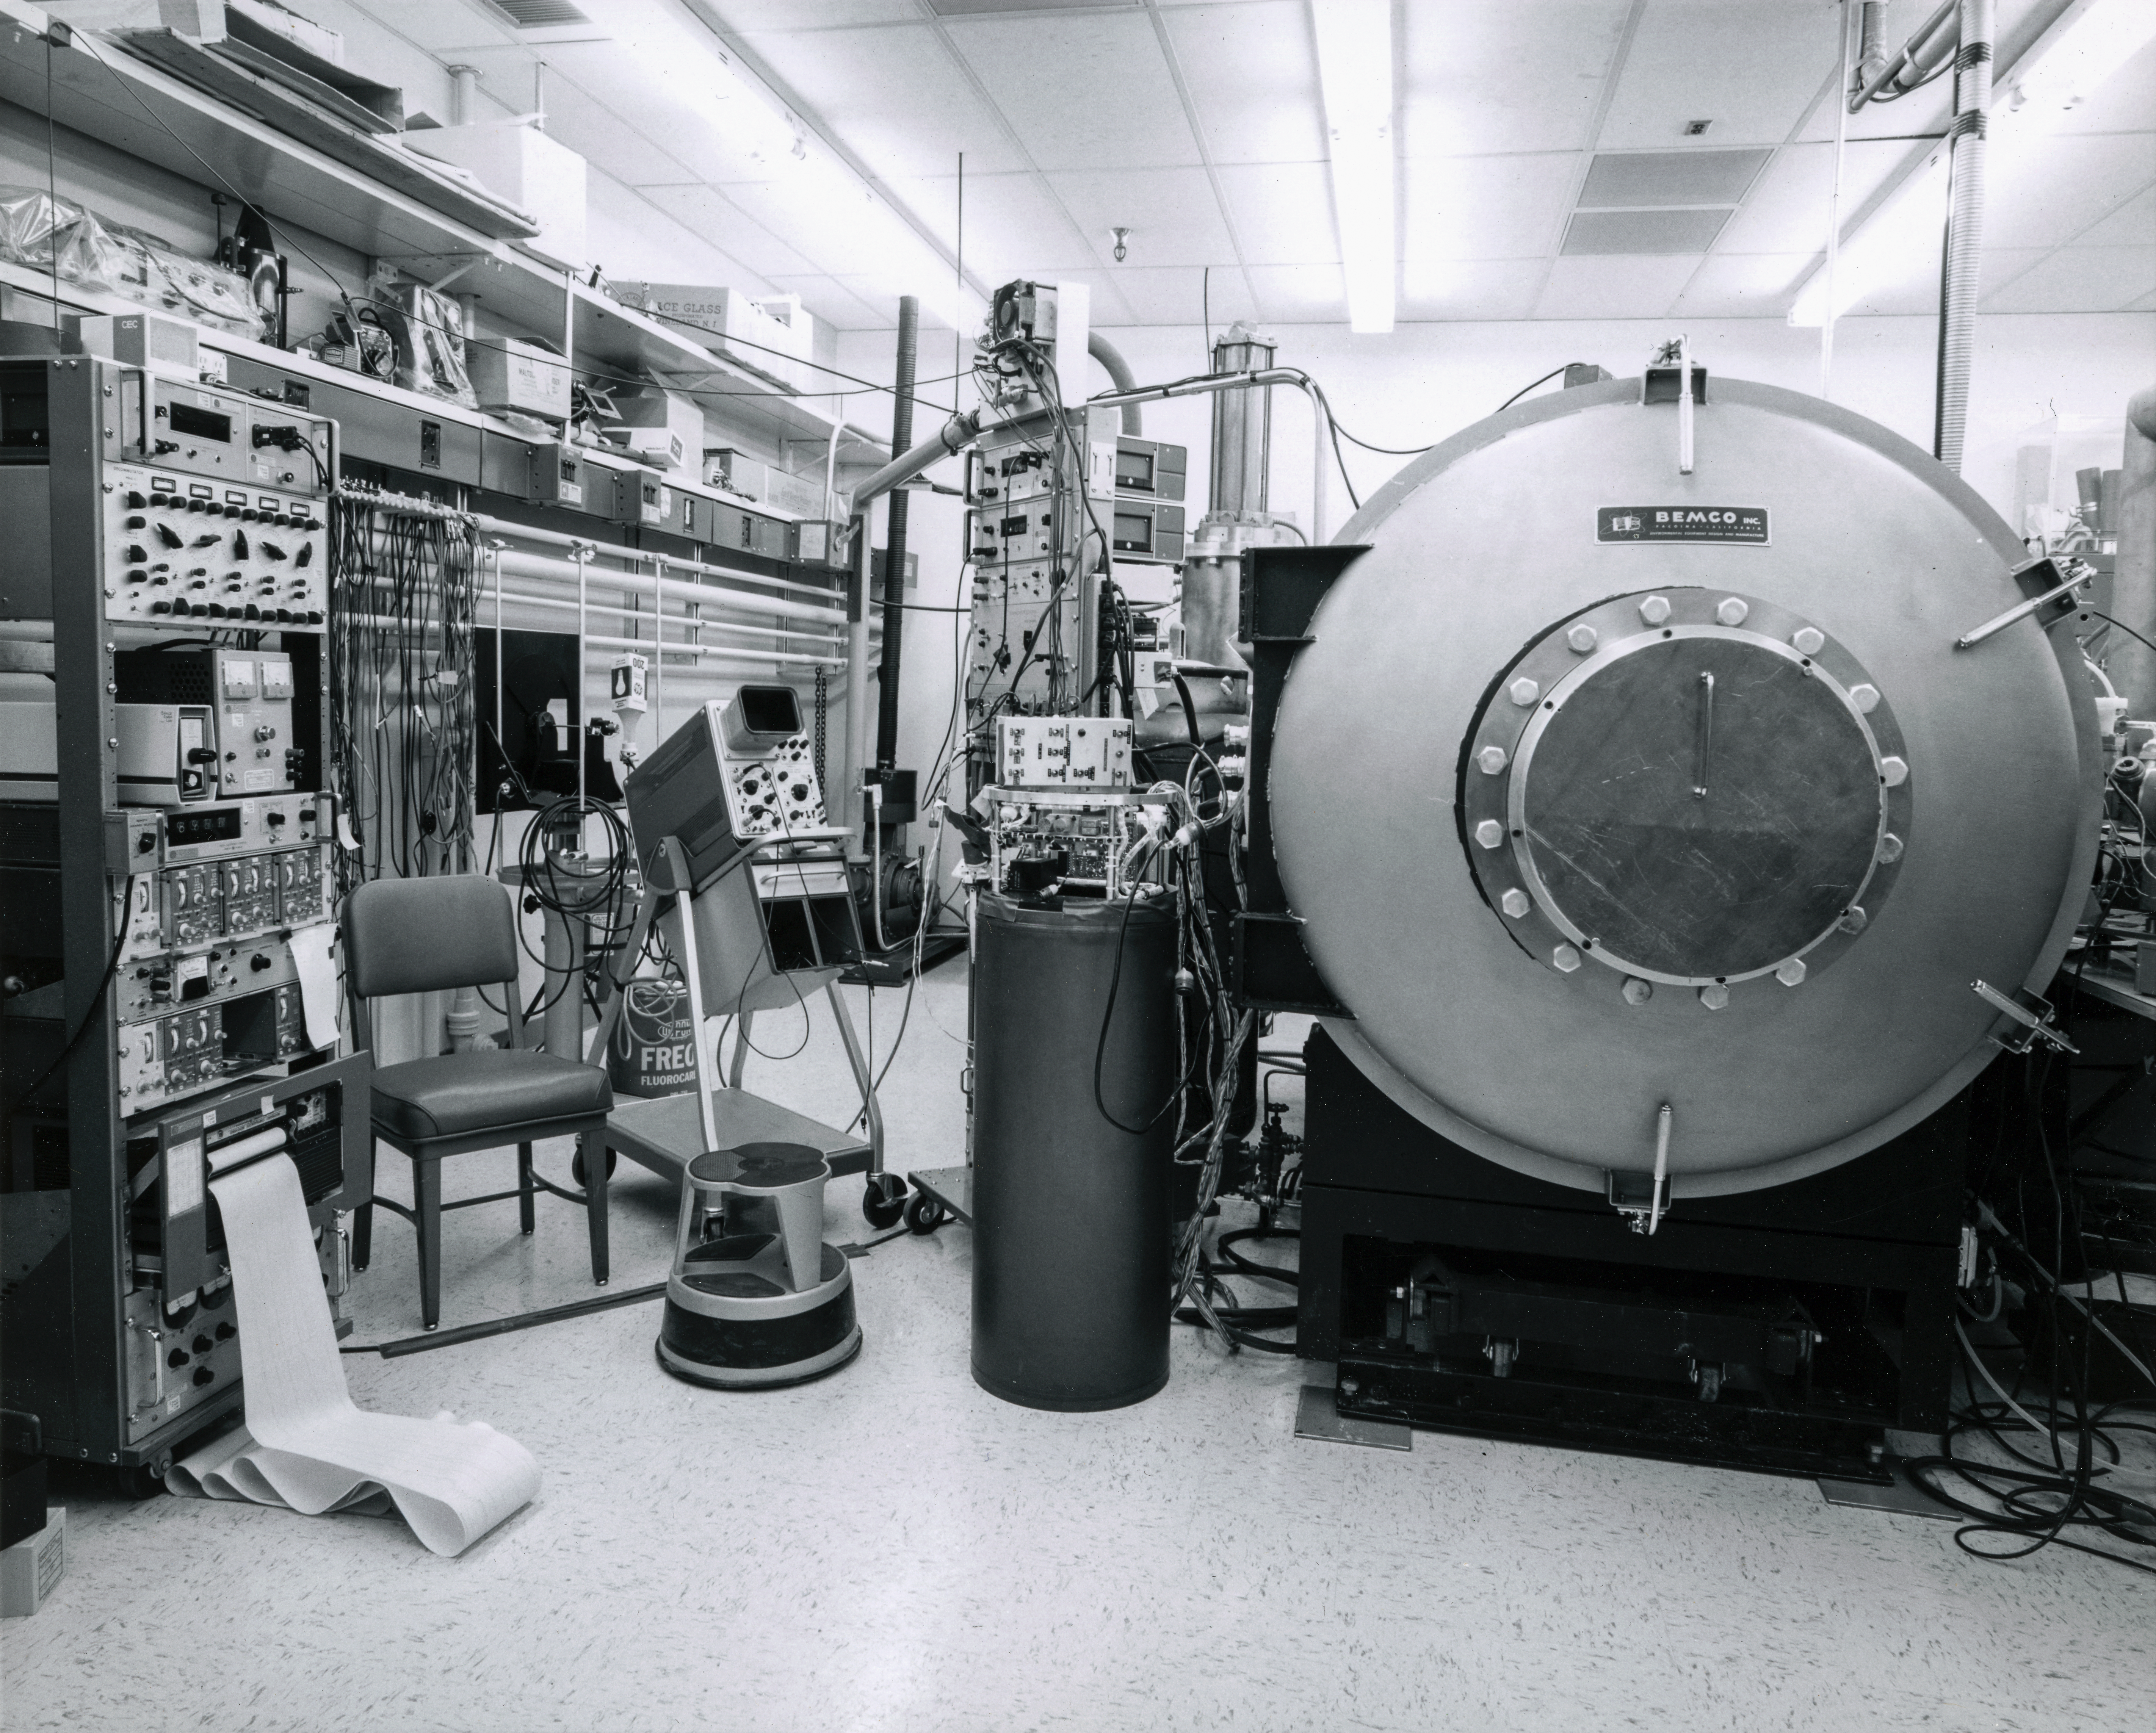

Kitt Peak Rocket Program Flight 3.24

This image shows part of an Aerobee 150-M1, Serial Number KP 6-2-3, launched by Kitt Peak at White Sands Missile Range on 16 May 1968.

This was flight 3.24, which had science goals of measuring the ultraviolet spectrum of Jupiter using a 14-inch telescope and a spectrometer.

During this flight, the rocket and control system performed very well, scanning Jupiter 18 times. An unknown energy source was seen during re-entry. The telescope and pneumatic assembly were recovered in excellent condition.

The original negative of this image is stored at NOIRLab Headquarters in Tucson, Arizona. This image is part of NSF NOIRLab’s historical archives.

Credit: KPNO/NOIRLab/NSF/AURA